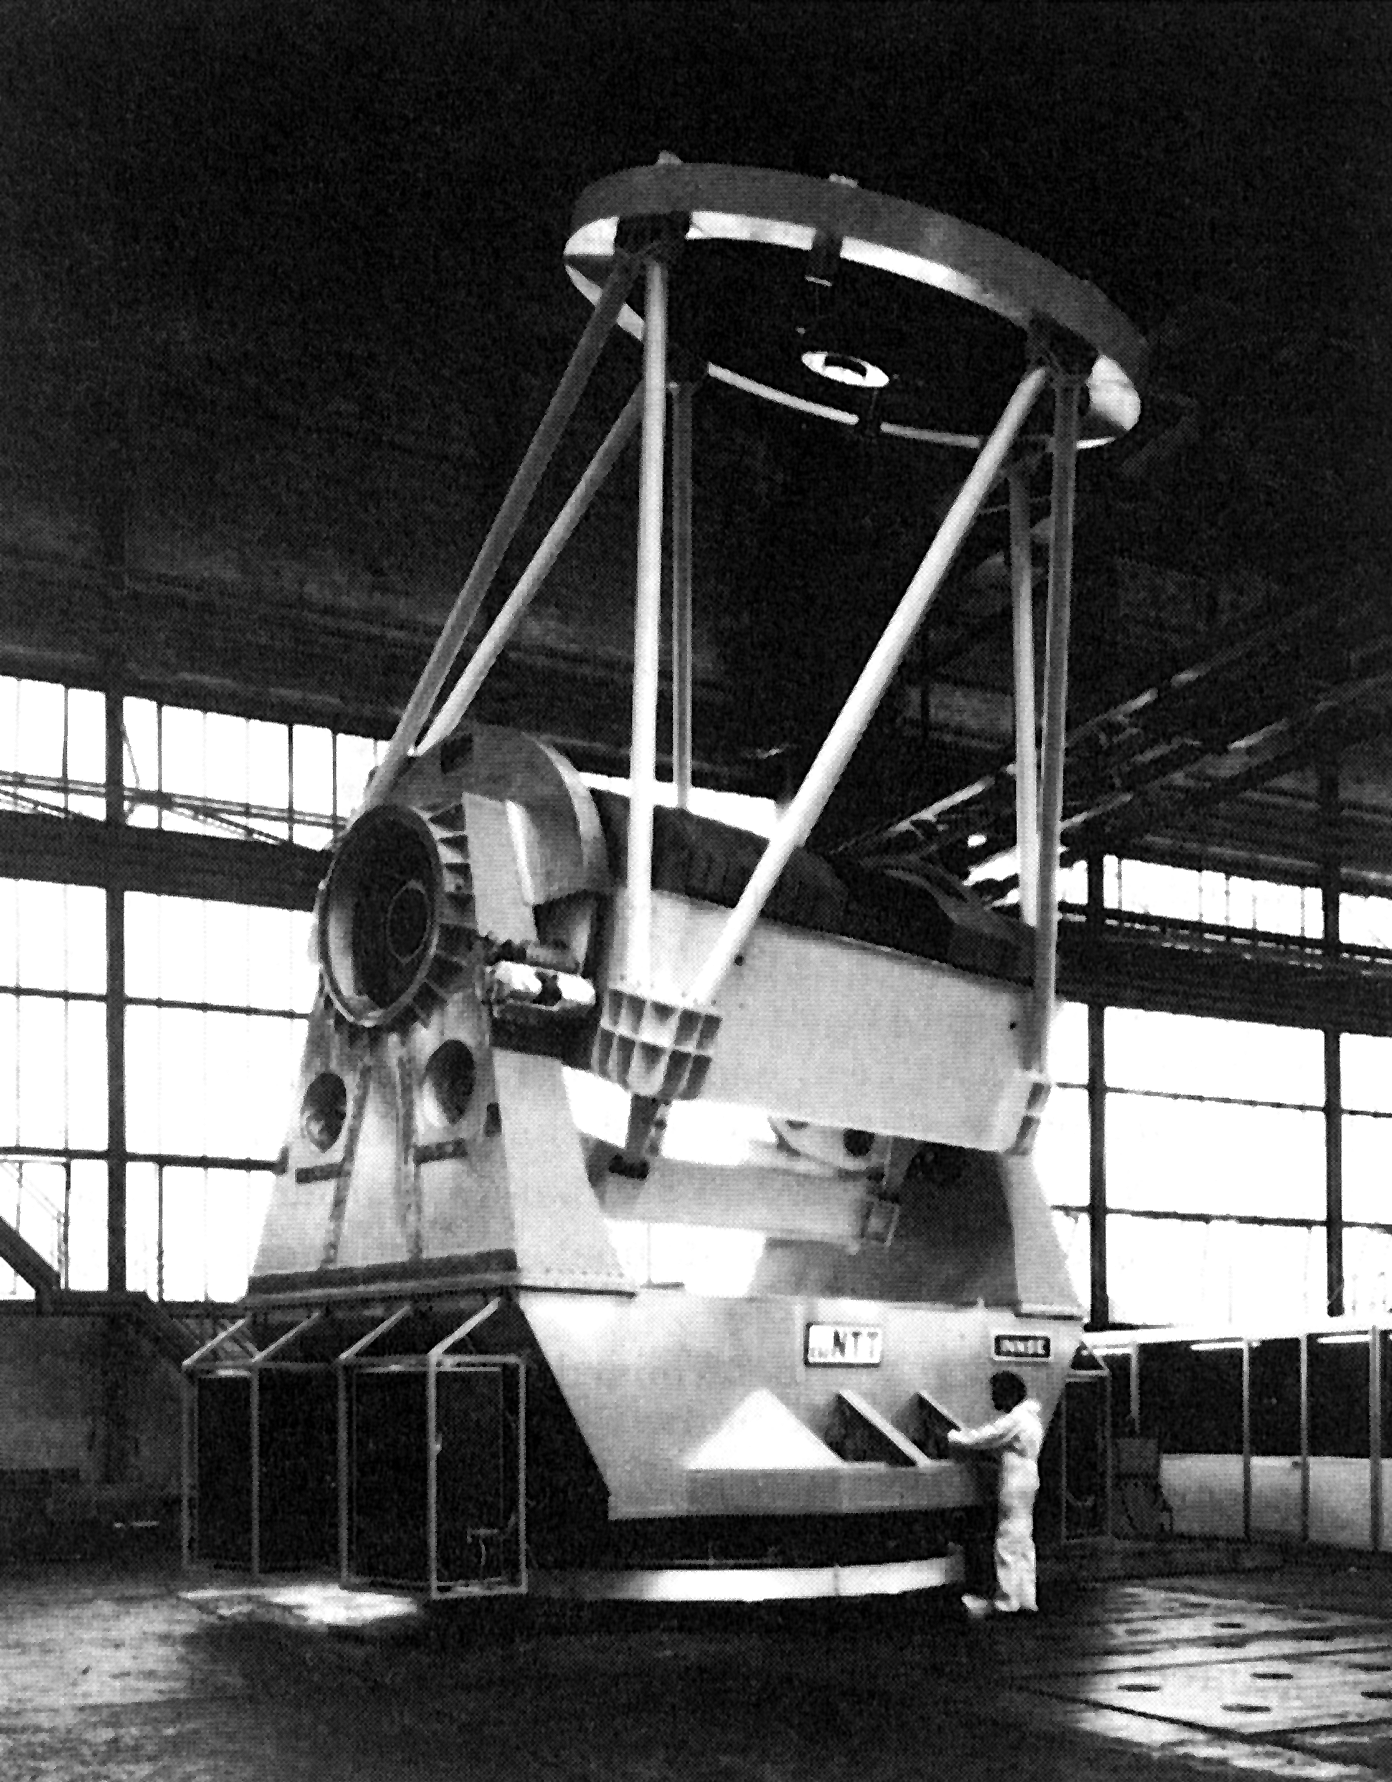

The ESO New Technology Telescope (NTT) at INNSE

The ESO New Technology Telescope (NTT) at INNSE in Brescia, Italy, in mid-August 1987. This telescope, which incorporates the latest innovations in telescope design, will be erected at La Silla in mid-1988 and is expected to enter into operation before the end of 1988. The mirror diameter is 3.58 m.

Credit: ESO